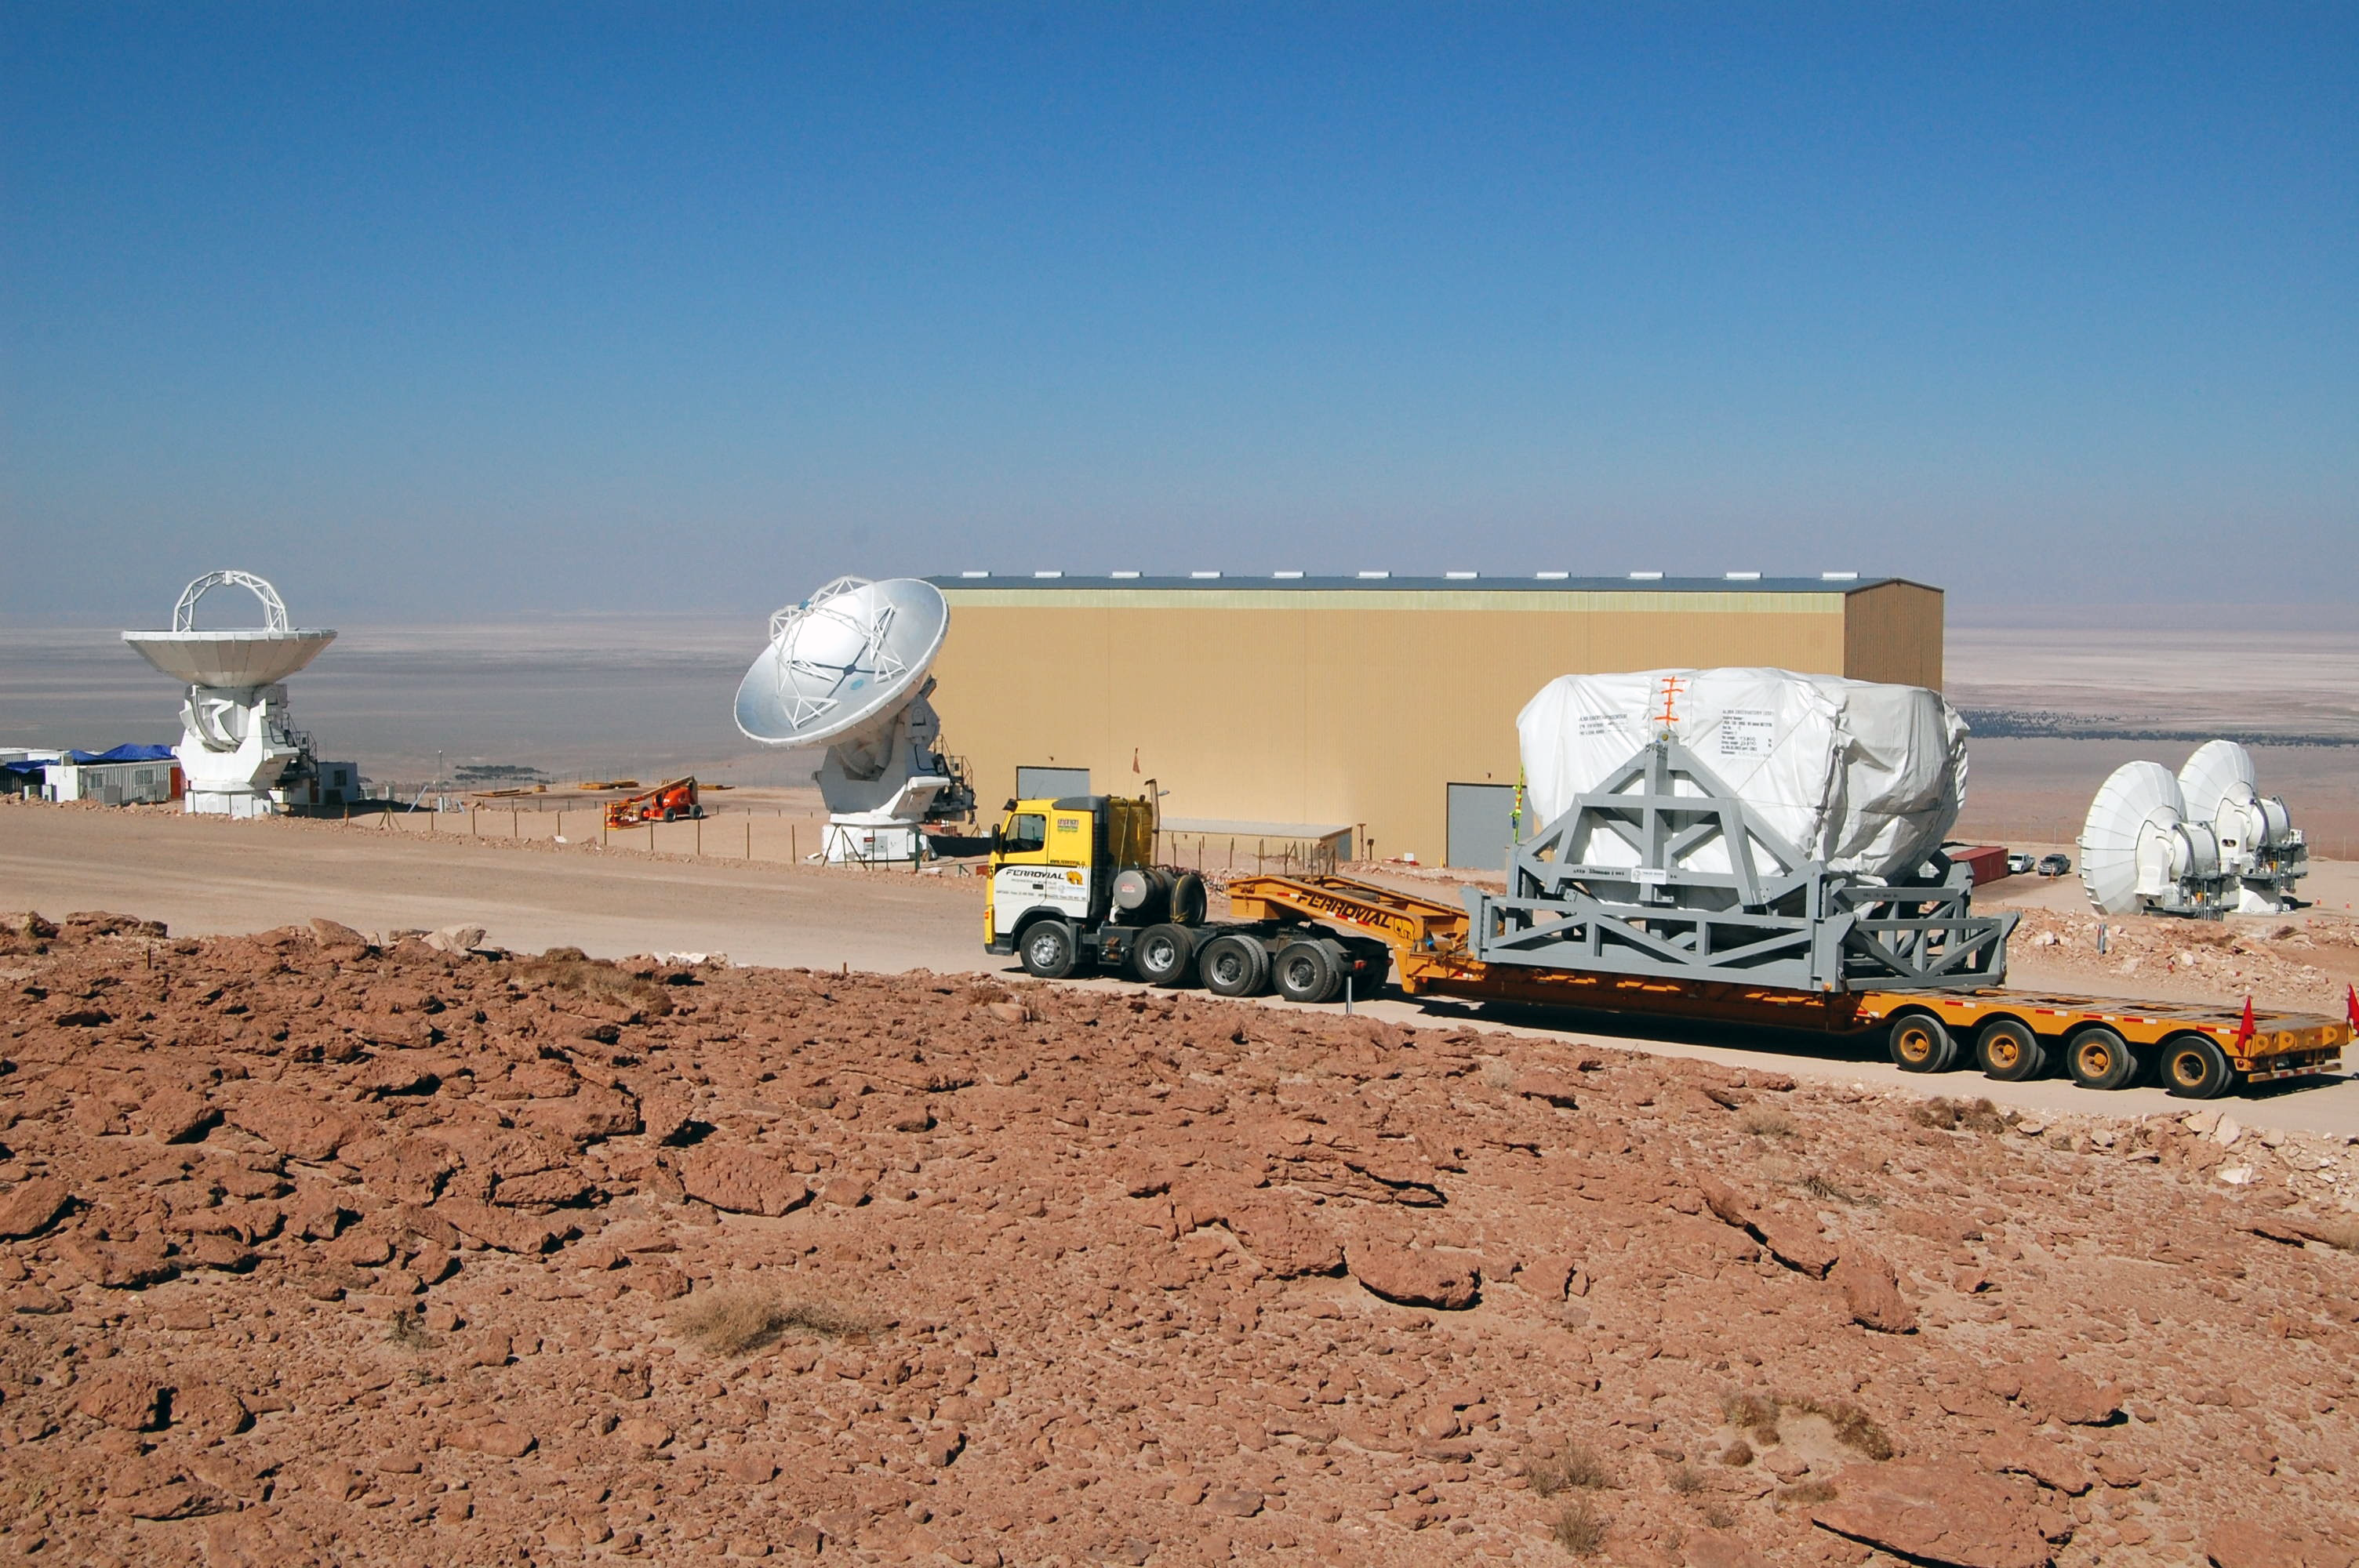

ALMA antenna procurement

The arrival of the base of the first European antenna for ALMA at the Operations Support Facility in March 2009.

Credit: ALMA (ESO/NAOJ/NRAO)